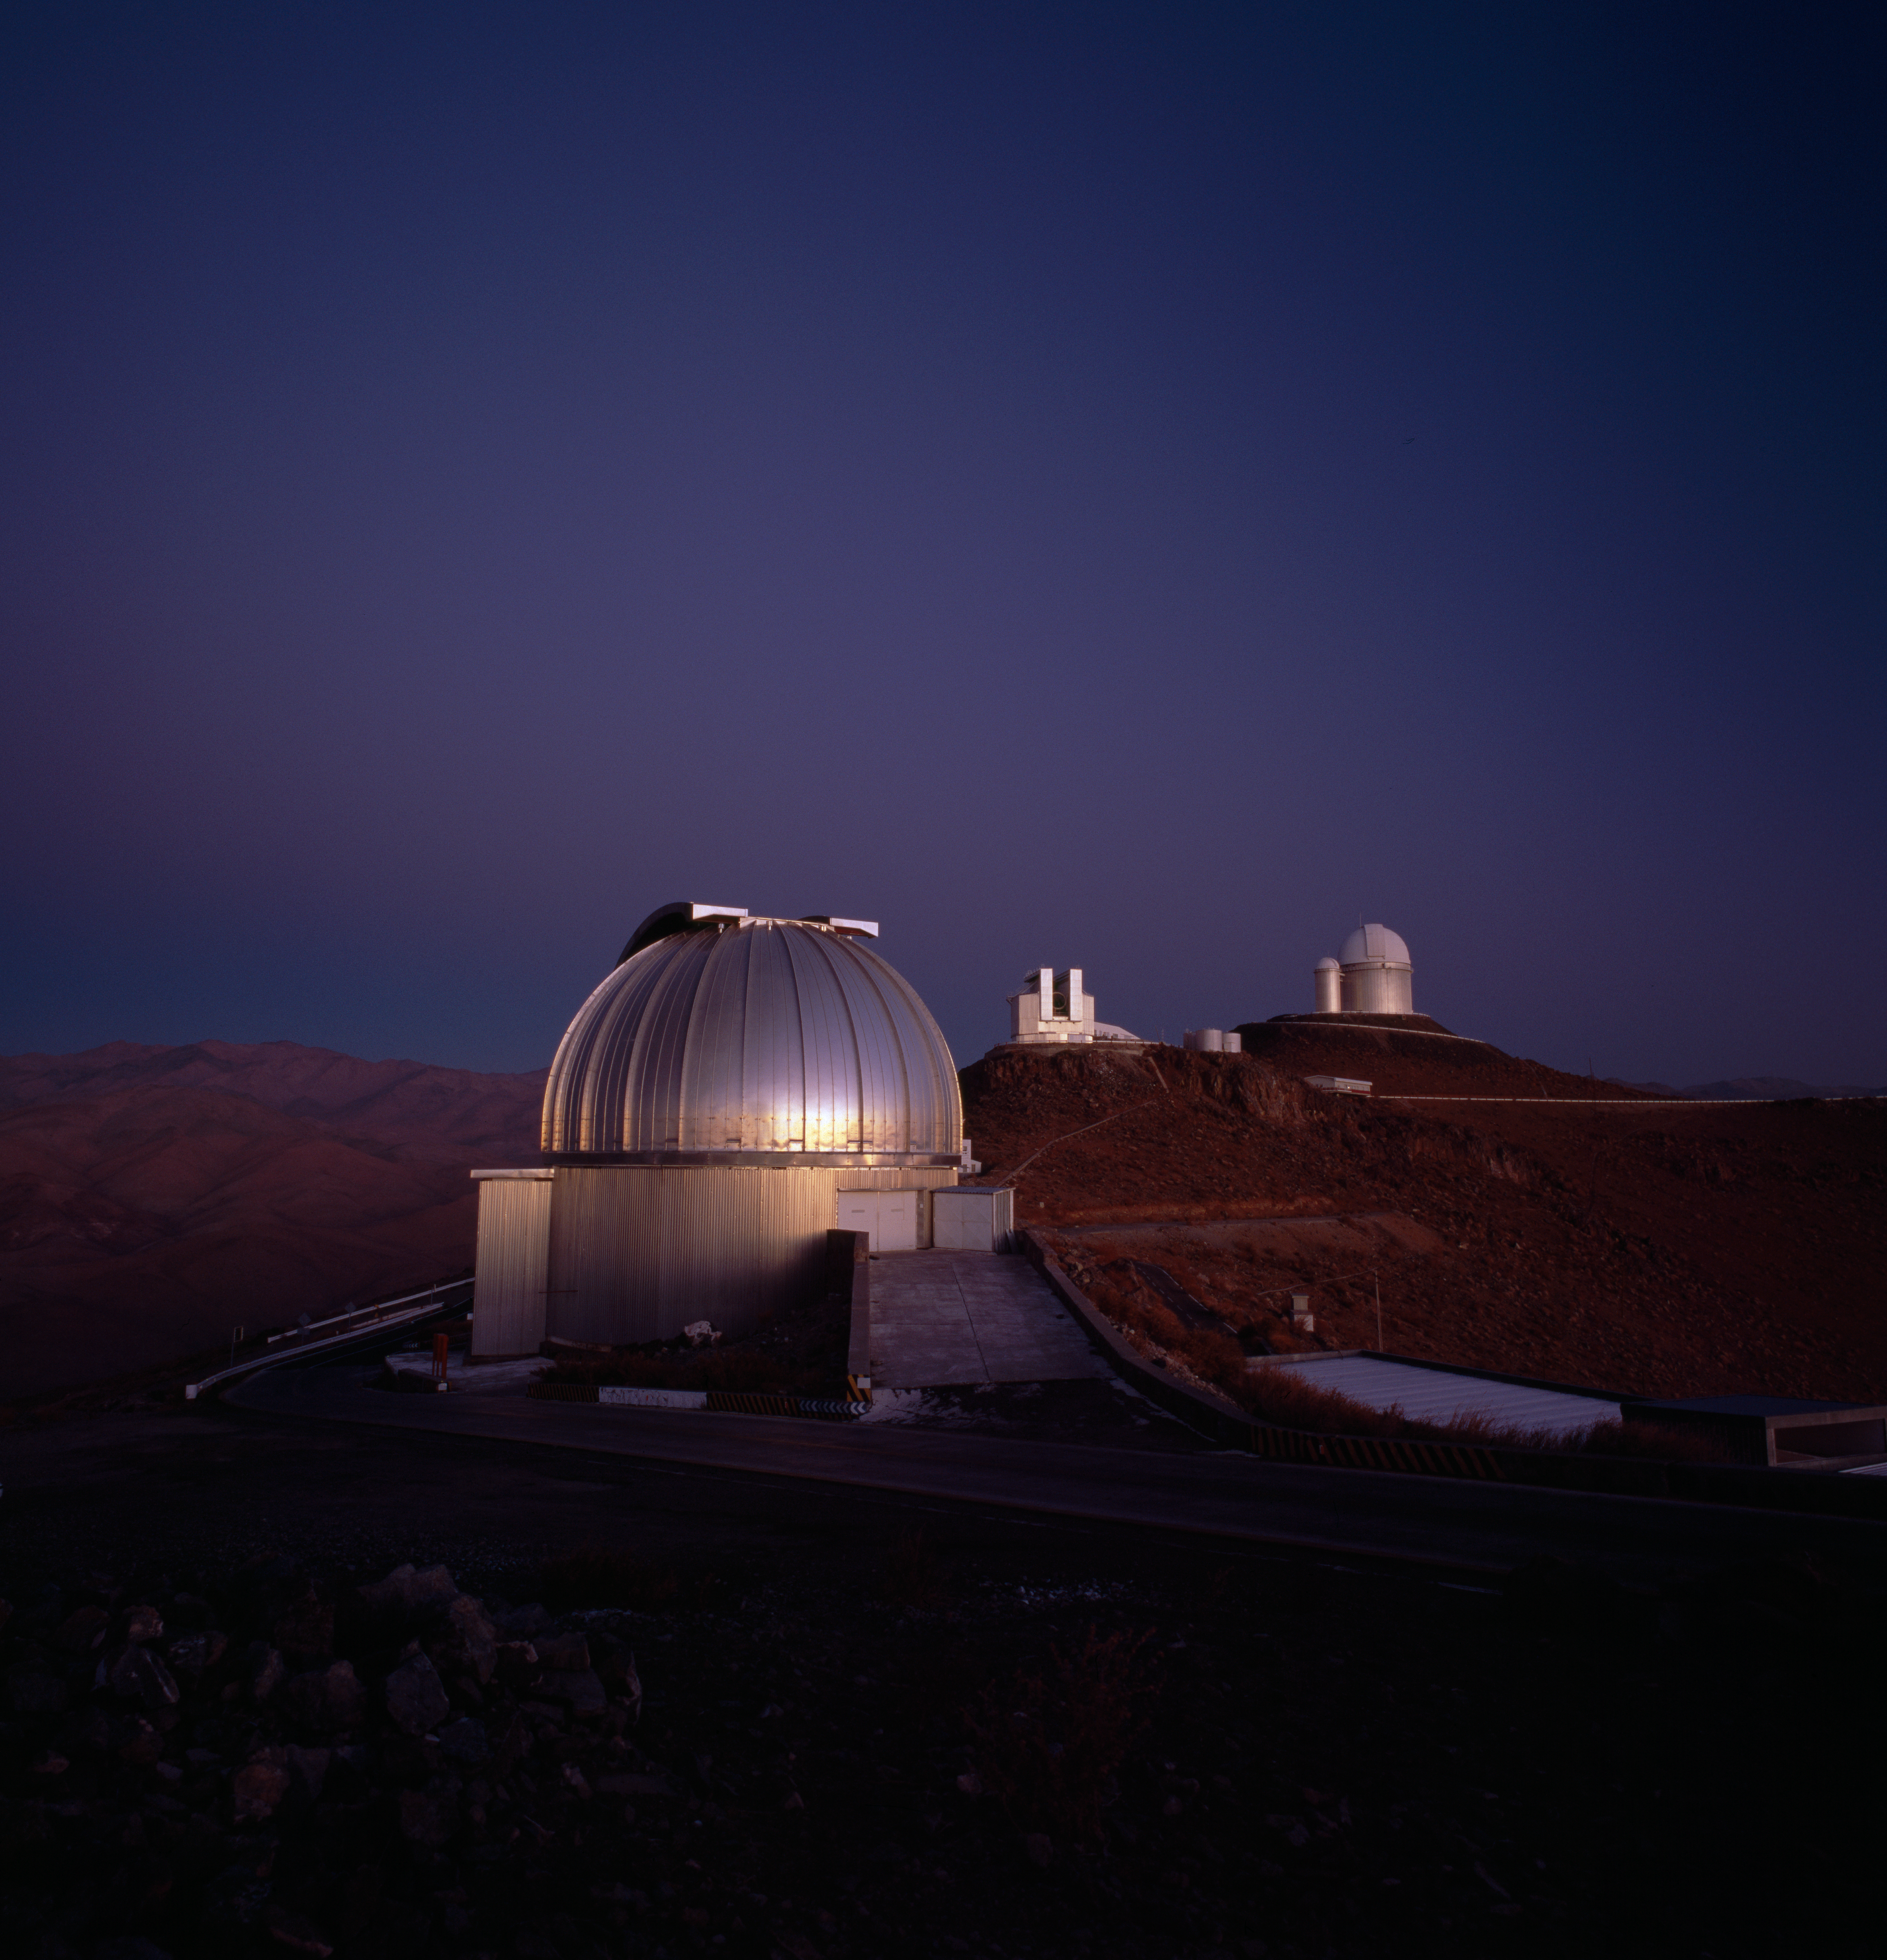

La Silla

The ESO La Silla Observatory at Sunset. The three major telescopes still in operations are visible on this image: 2.2-m (foreground), NTT (middle), and 3.6-m.

Credit: ESO/H.H.Heyer